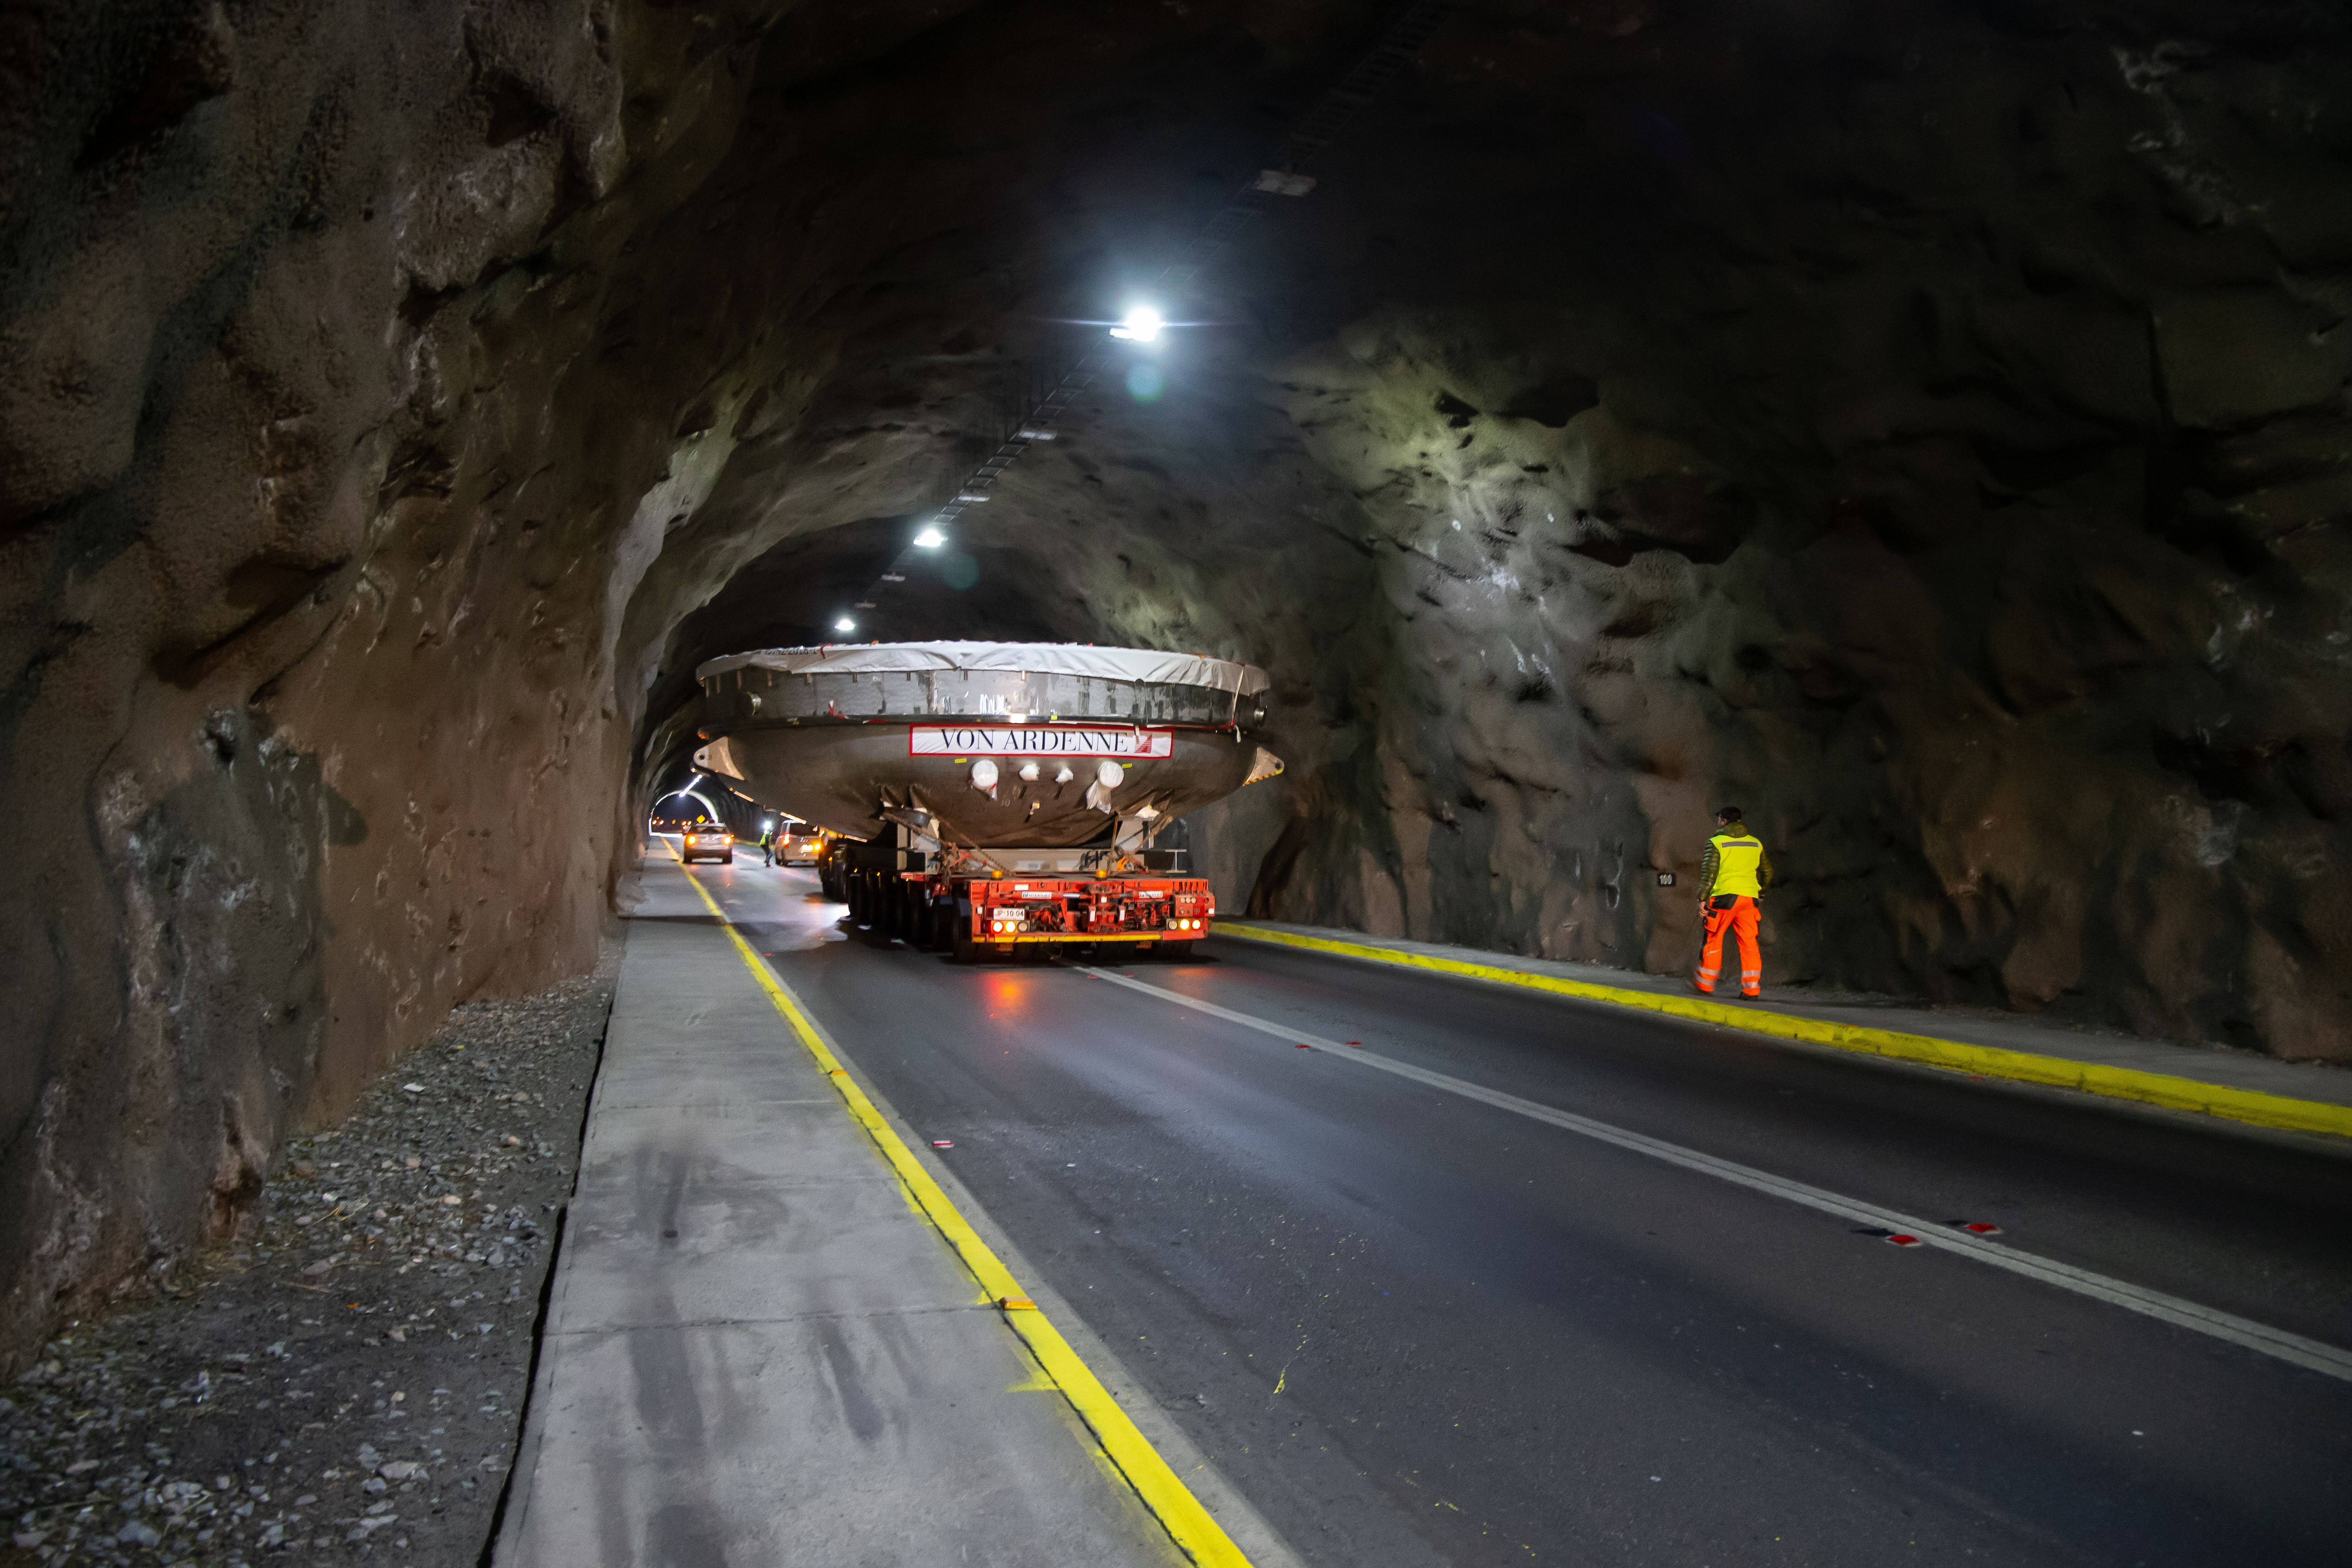

LSST Coating Chamber Transported

After arriving at the Port of Coquimbo Terminal in Chile on October 23rd, it was divided into two parts, upper and lower, and transported by Javier Cortez, S.A. in specialized trucks from Coquimbo to the LSST summit facility on Cerro Pachón. The width of the cargo load was about 9 meters (29.5 feet), so this transport required cooperation between many parties to coordinate logistics, including the removal of hanging signs, utility cables, lights, etc. along the route. Local police provided an escort for the transport vehicles, and the Highway Administration assisted with road closures and permits to proceed.

Credit: Manuel Paredes/NSF/AURA/International Gemini Observatory/NOIRLab